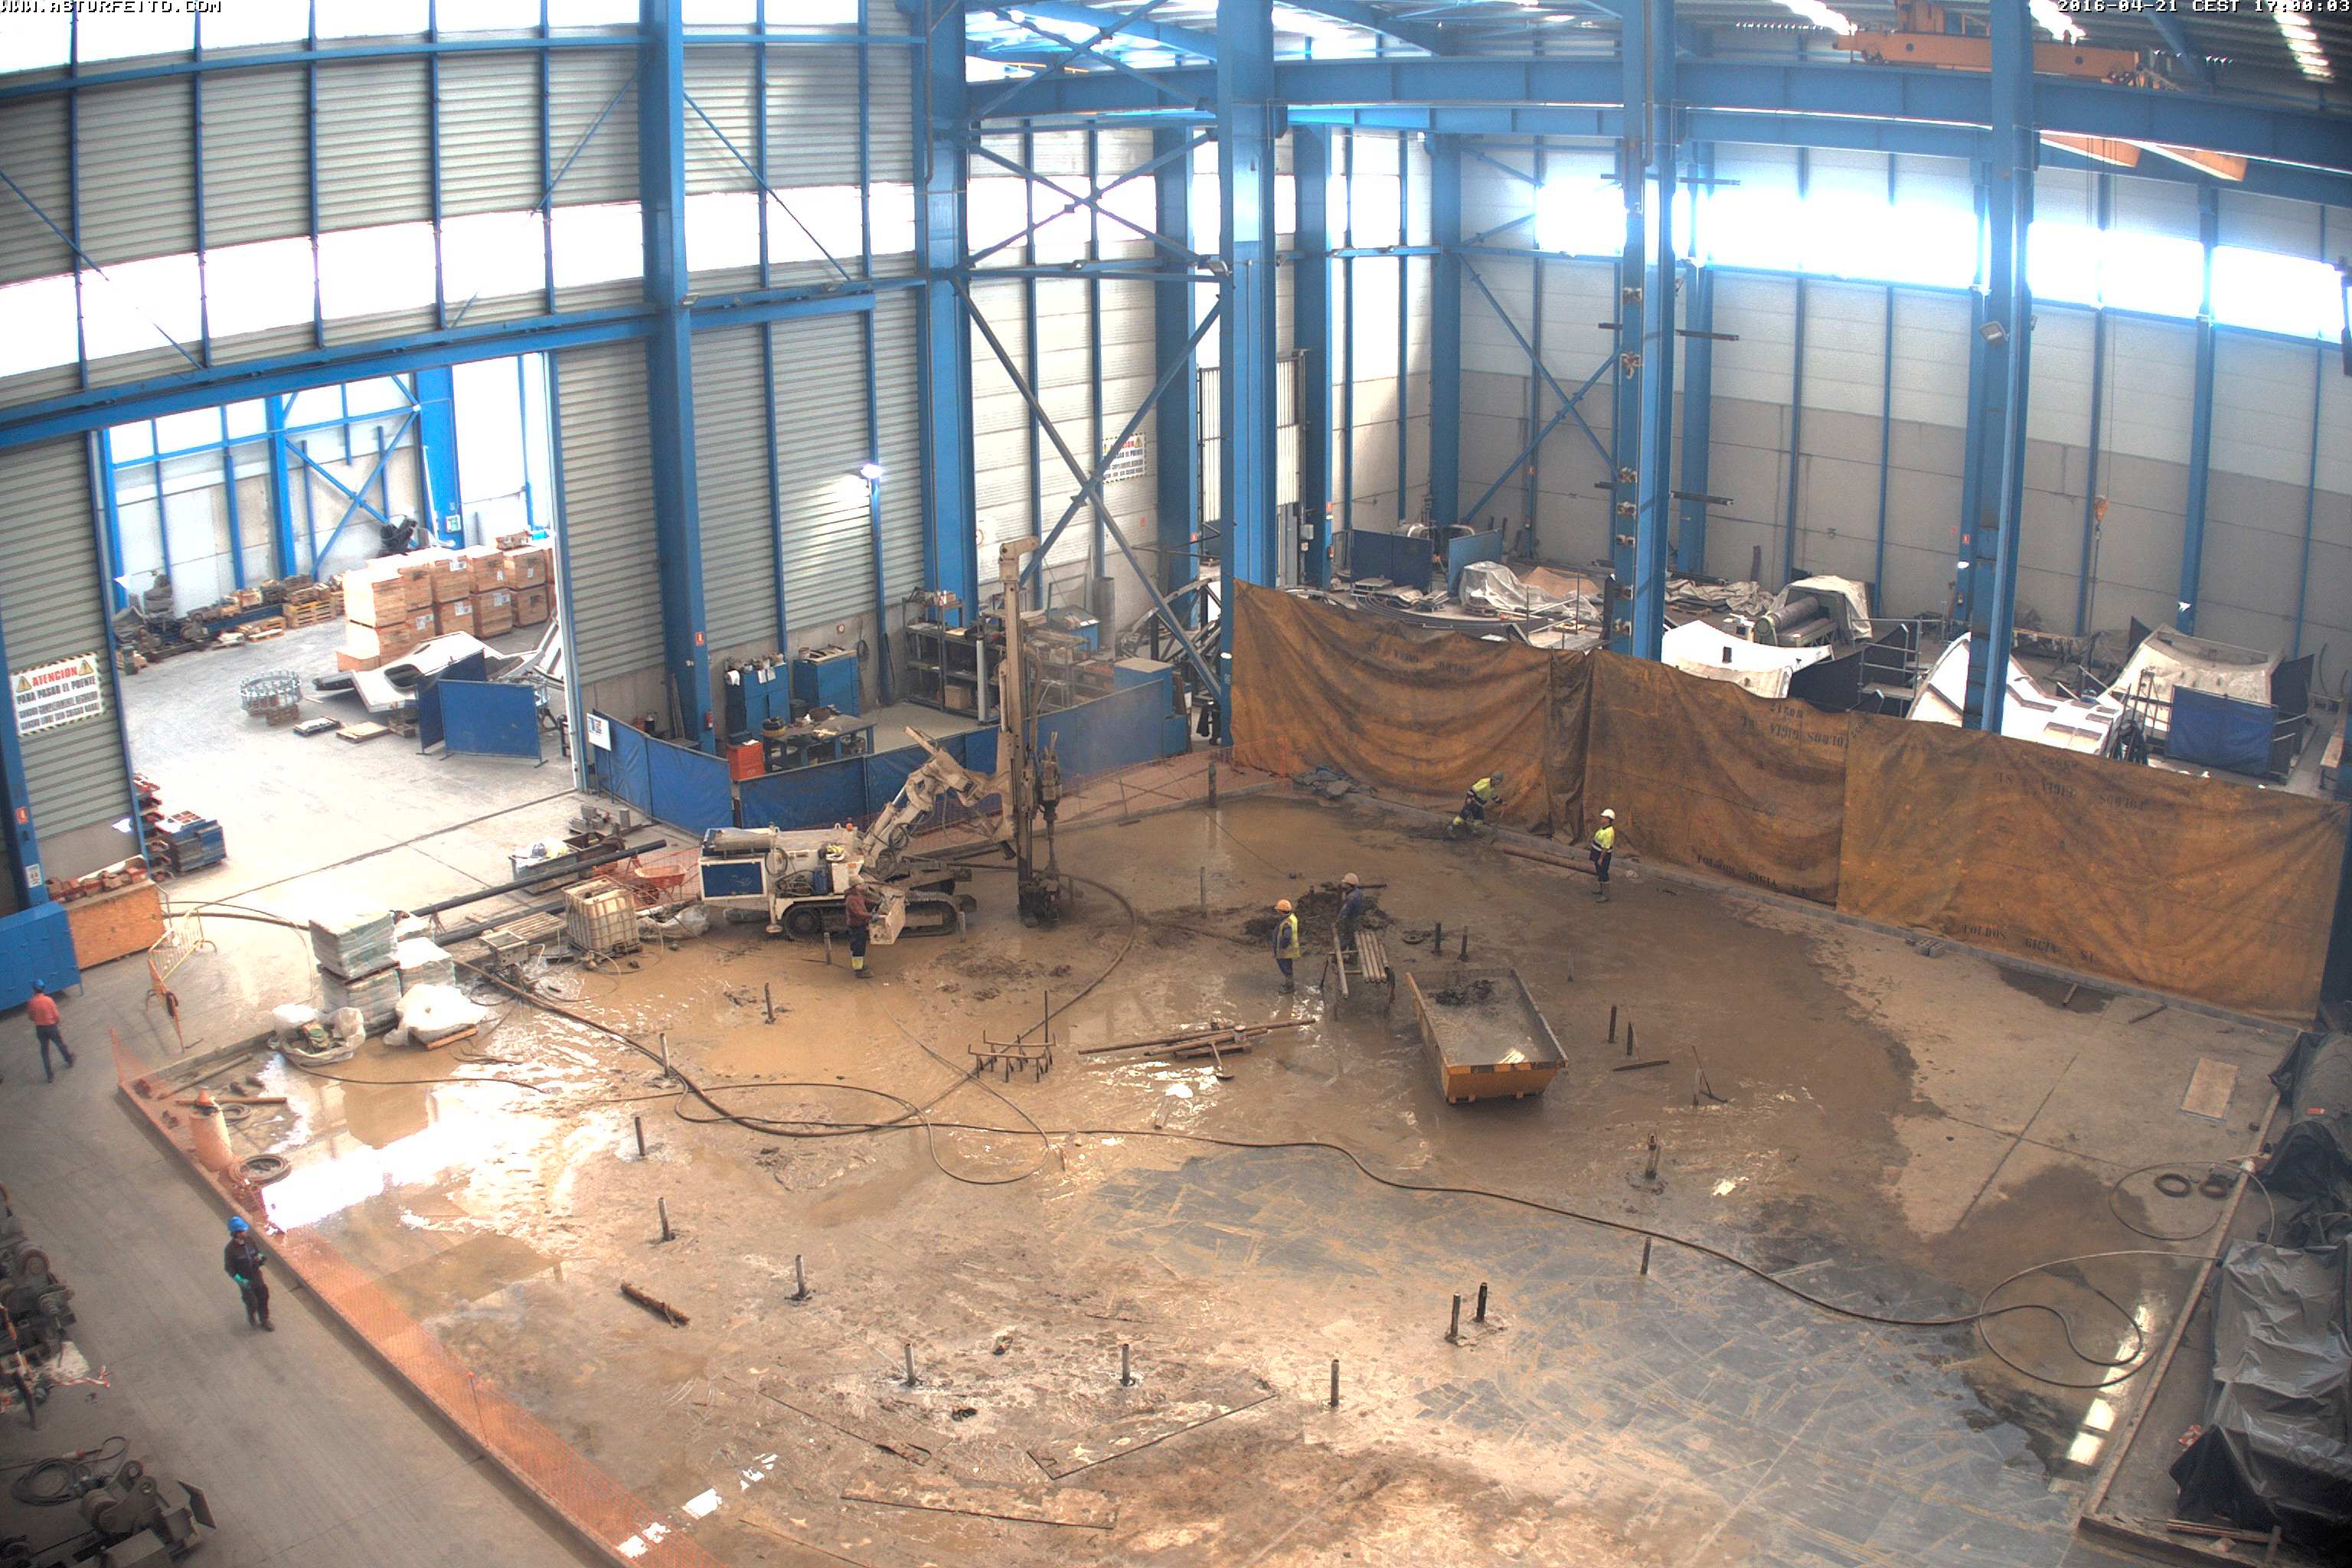

Drilling Spanish Pier Foundation

Drilling Spanish Pier Foundation

Credit: Rubin Observatory/NSF/AURA